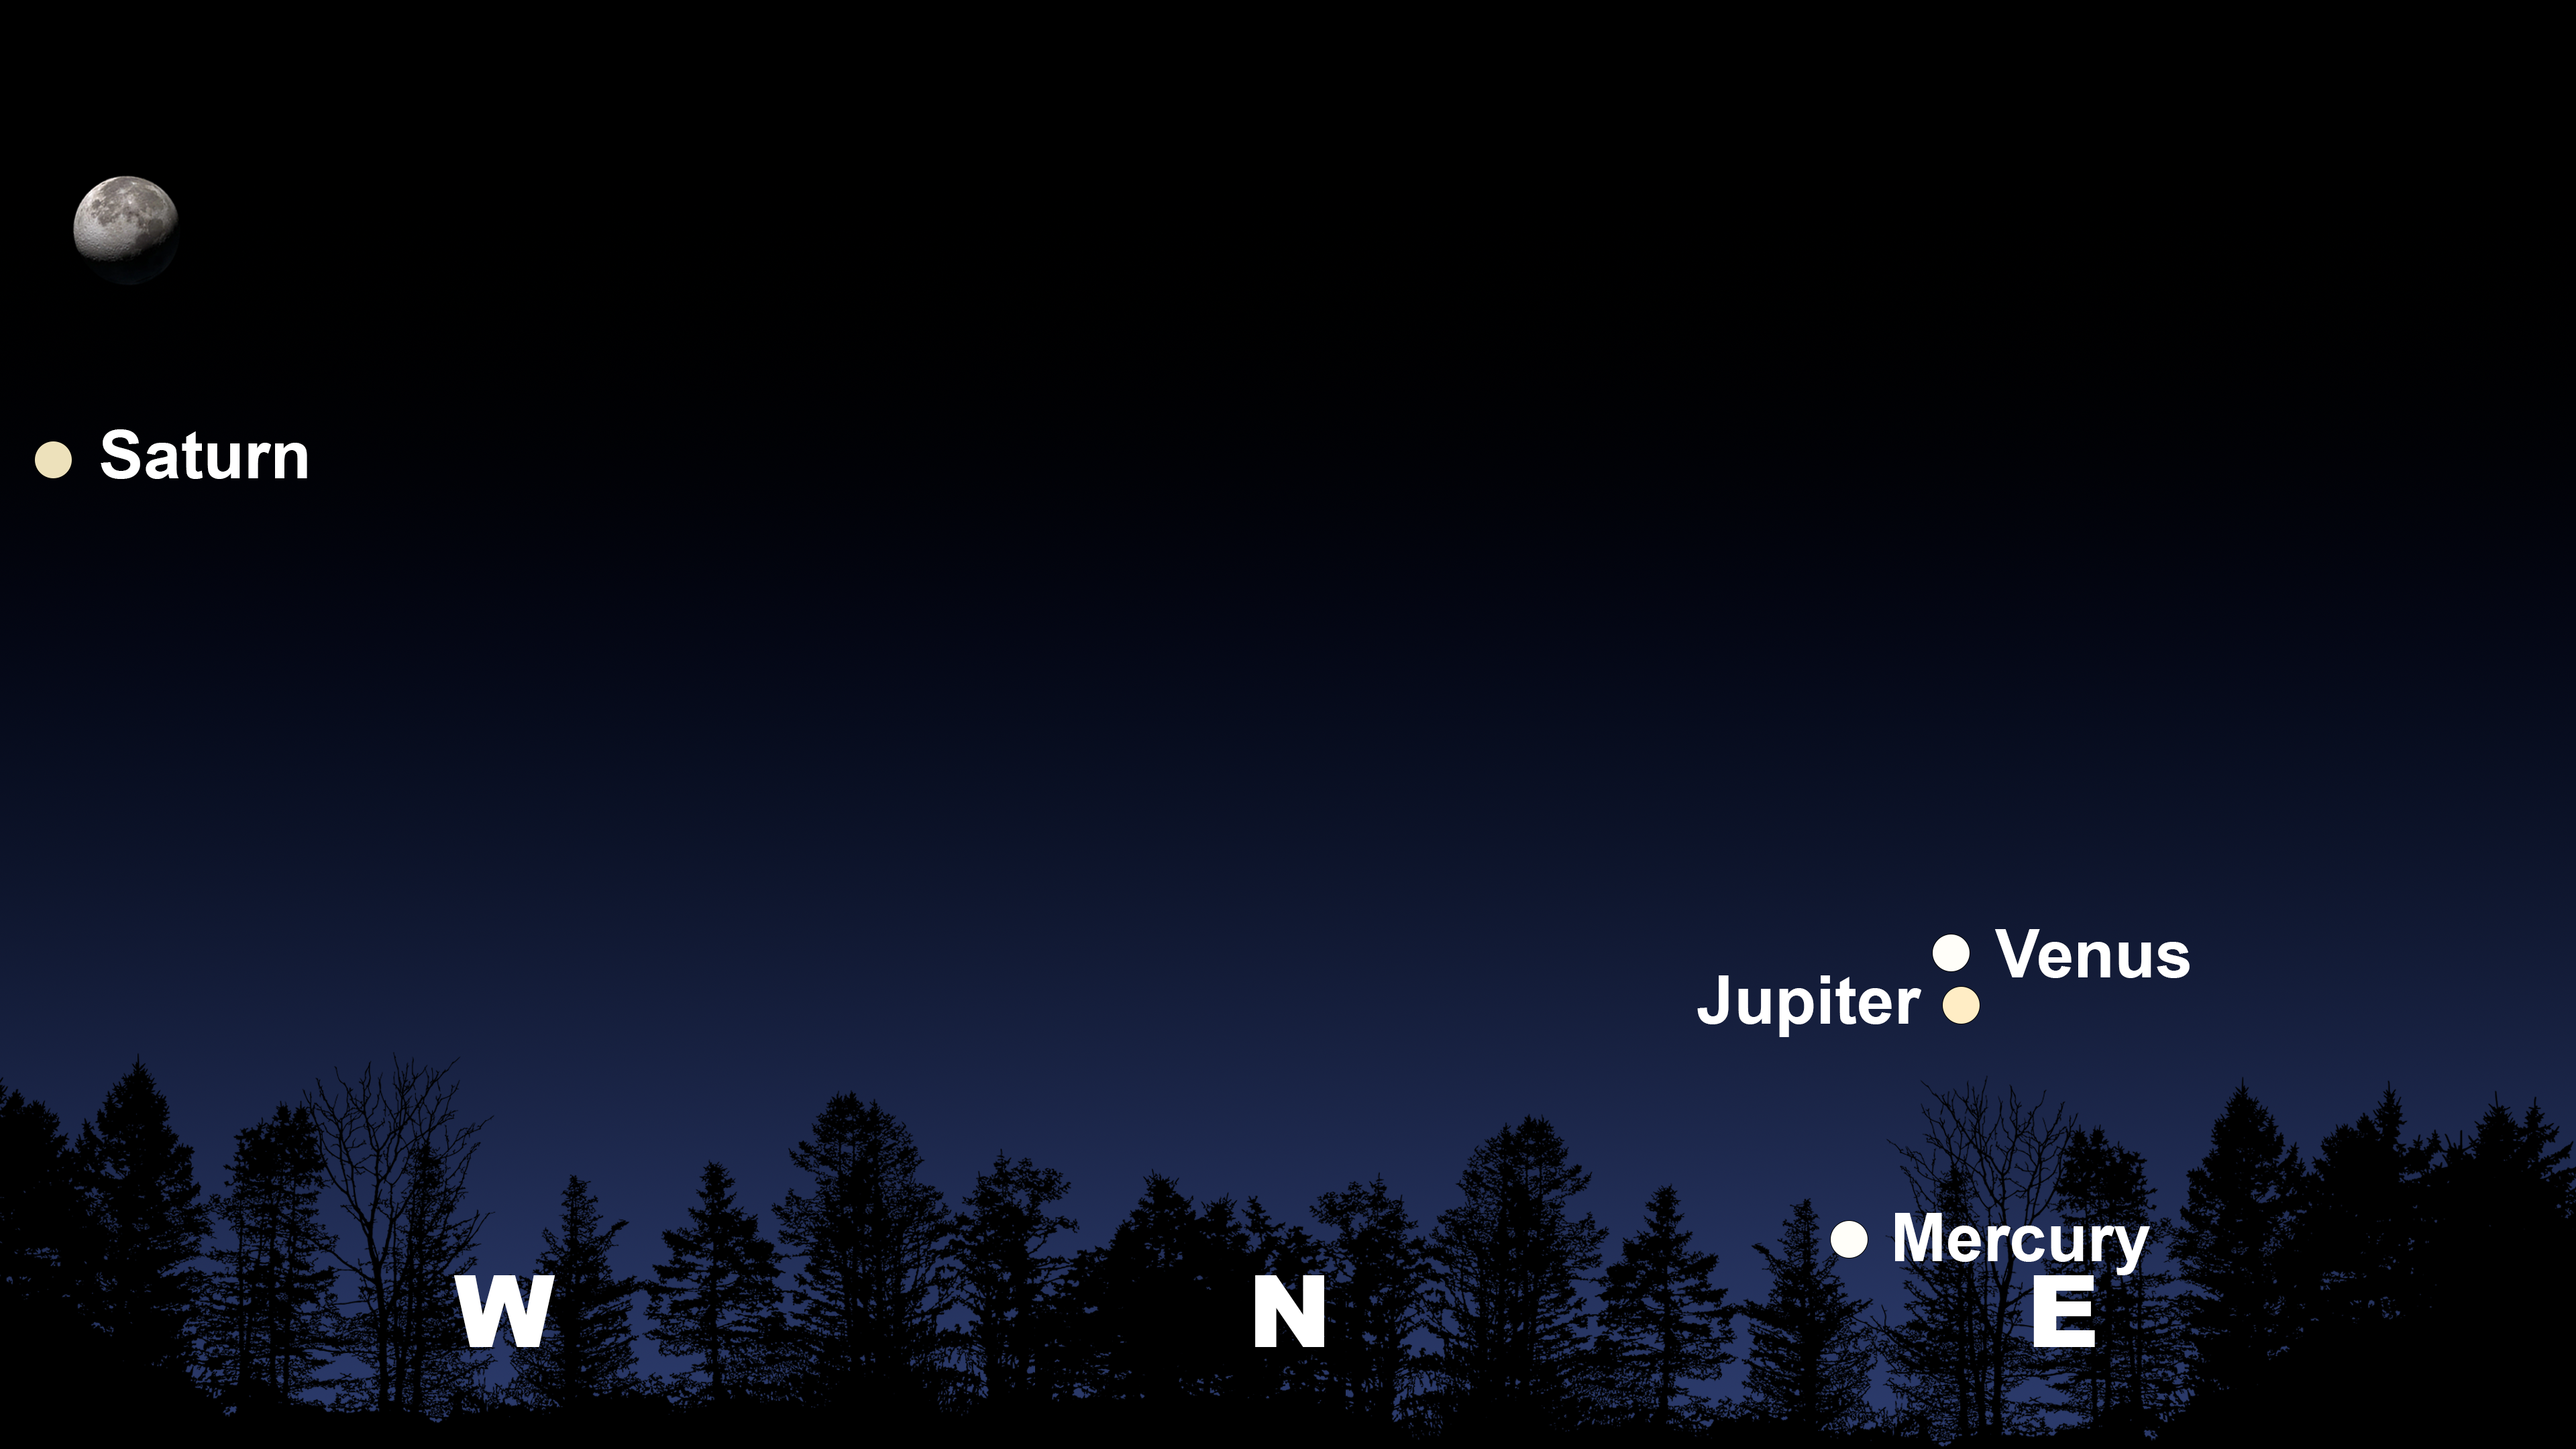

The night sky from Tucson at 5:00 a.m. on 13 August

The night sky from Tucson at 5:00 a.m. on 13 August. Hilo will have a similar view at 5:00 a.m., and La Serena will have a similar view at 6:30 a.m.

Credit: NOIRLab/NSF/AURA/Stellarium/J. Davis